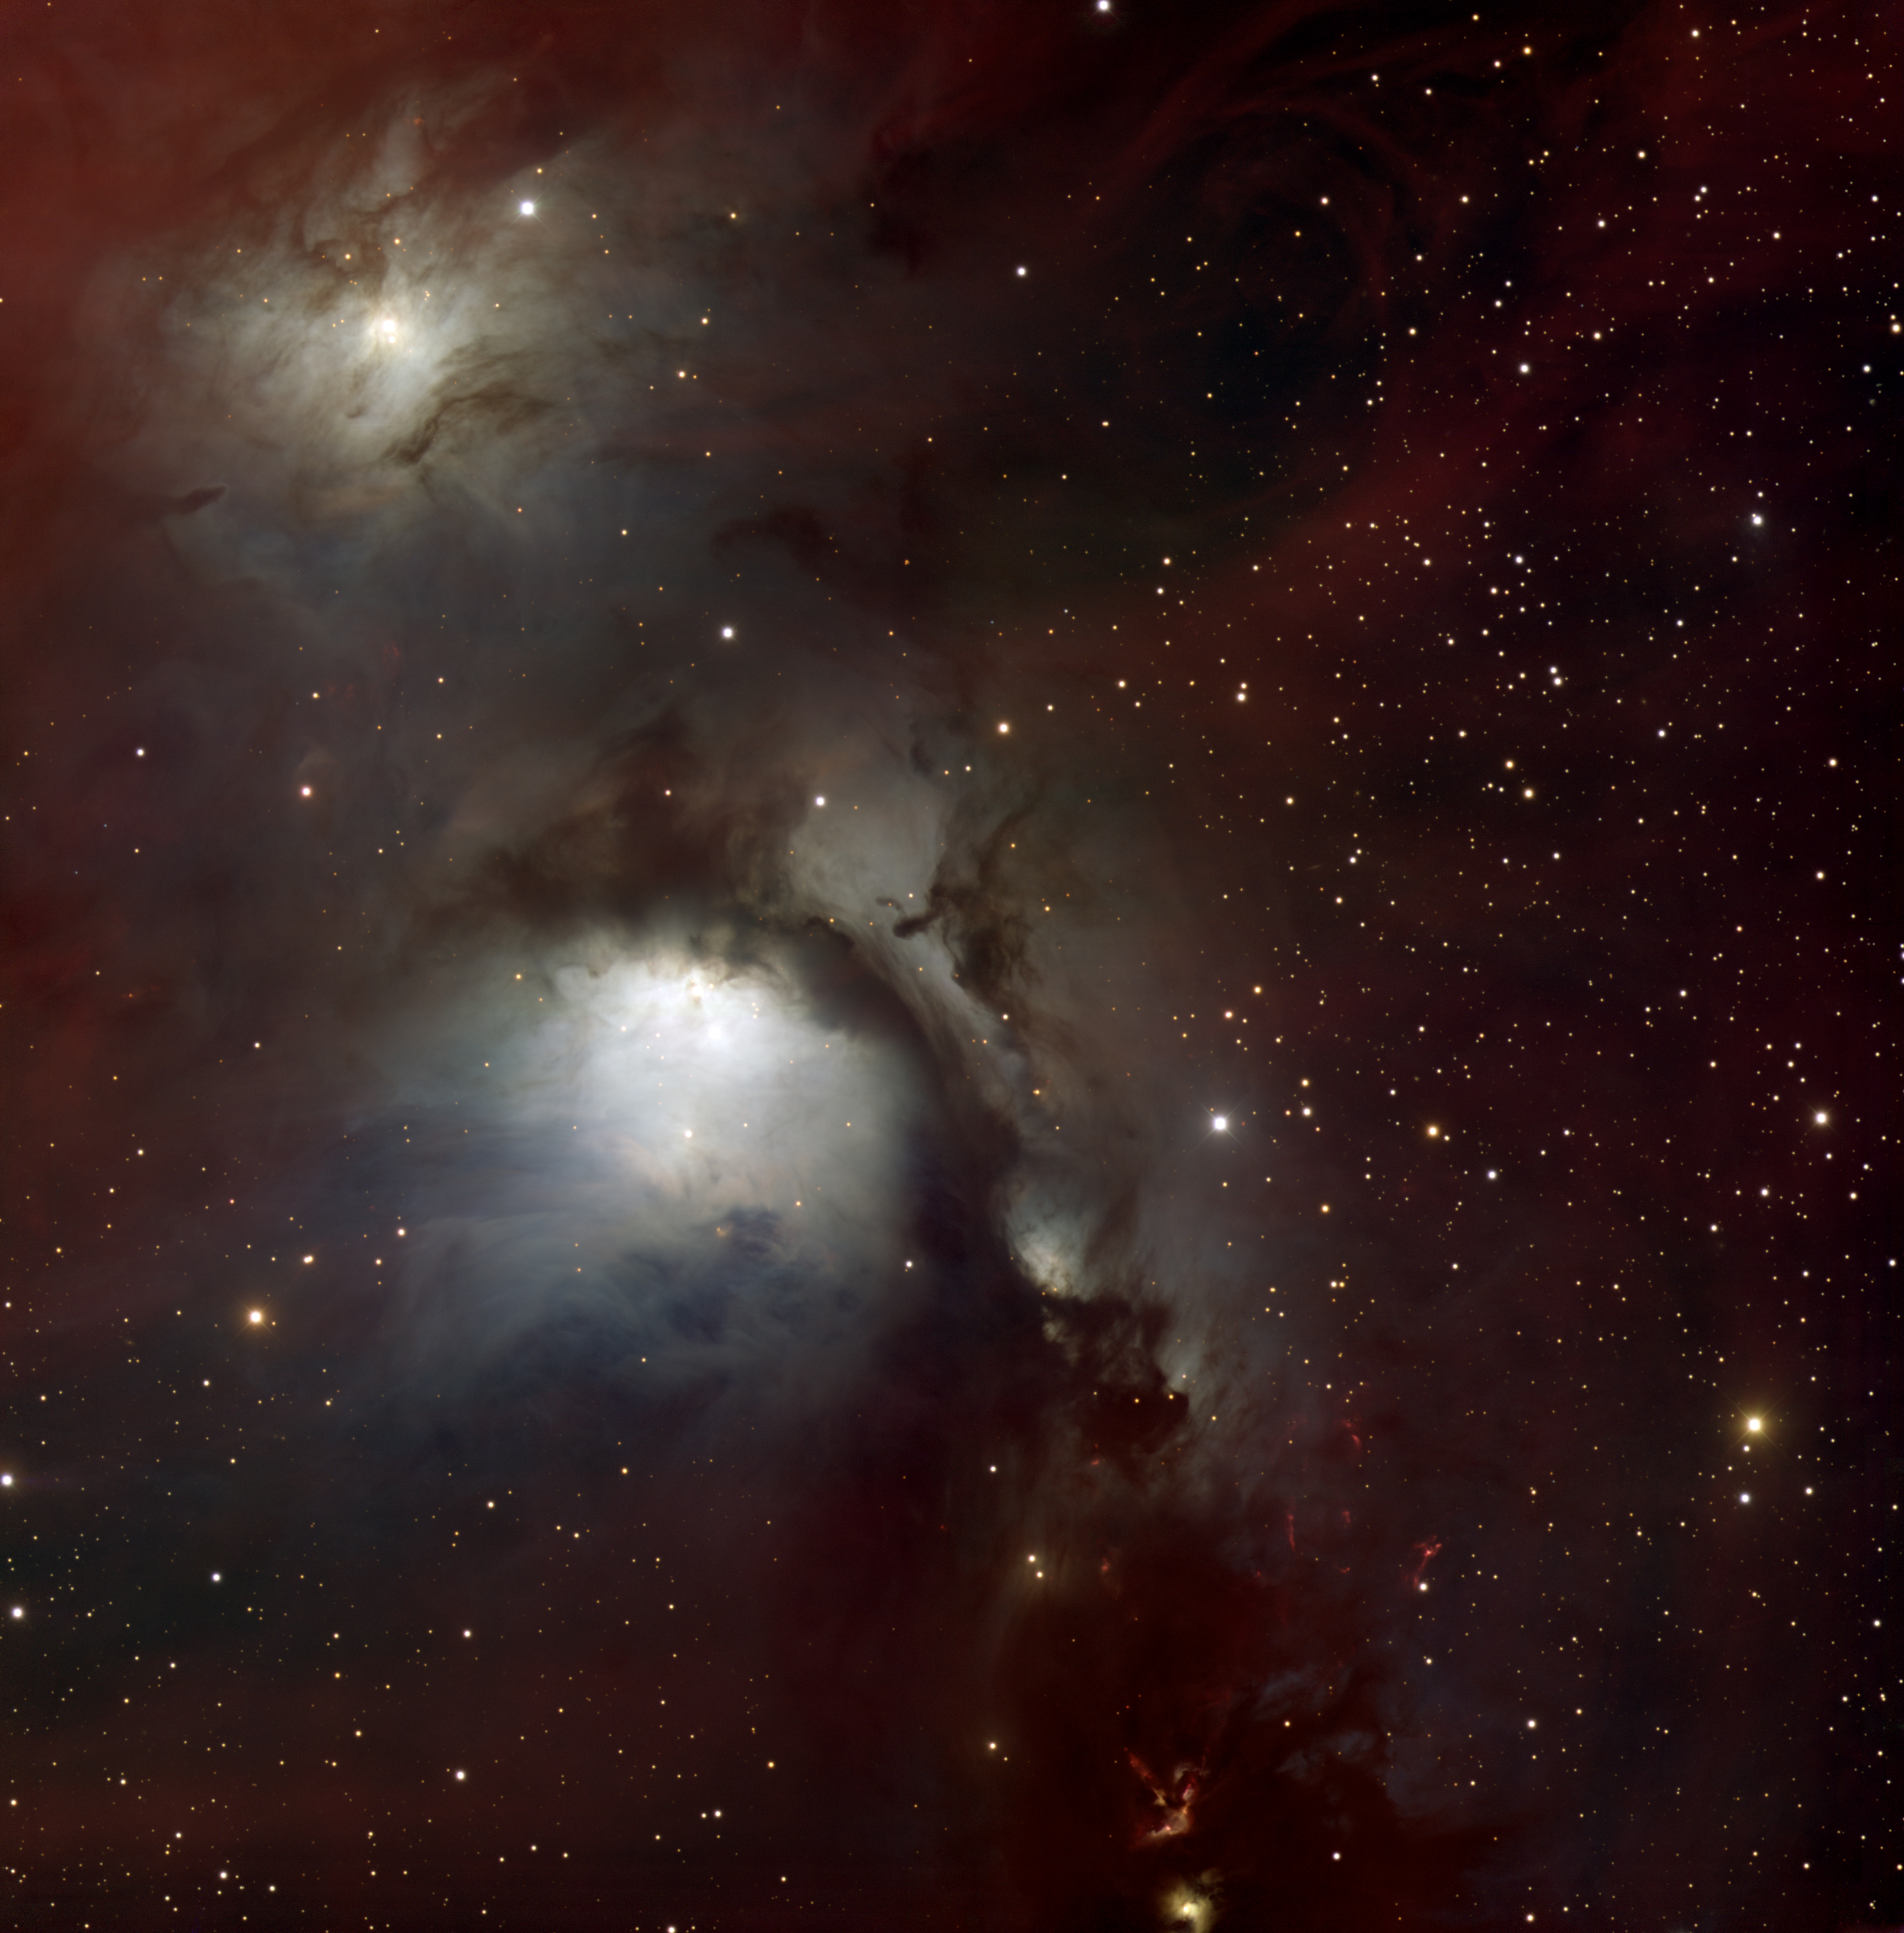

M78, NGC 2068

This image of M78, the brightest diffuse reflection nebula in the sky, was taken in 2006 with the Mosaic imager on the Mayall 4-meter telescope on Kitt Peak. Located some 1600 light-years away and around 4 light-years across, M78 is part of the Orion complex, a large region of star-forming gas and dust.

Credit: T. A. Rector/University of Alaska Anchorage, H. Schweiker/WIYN and NOIRLab/NSF/AURA